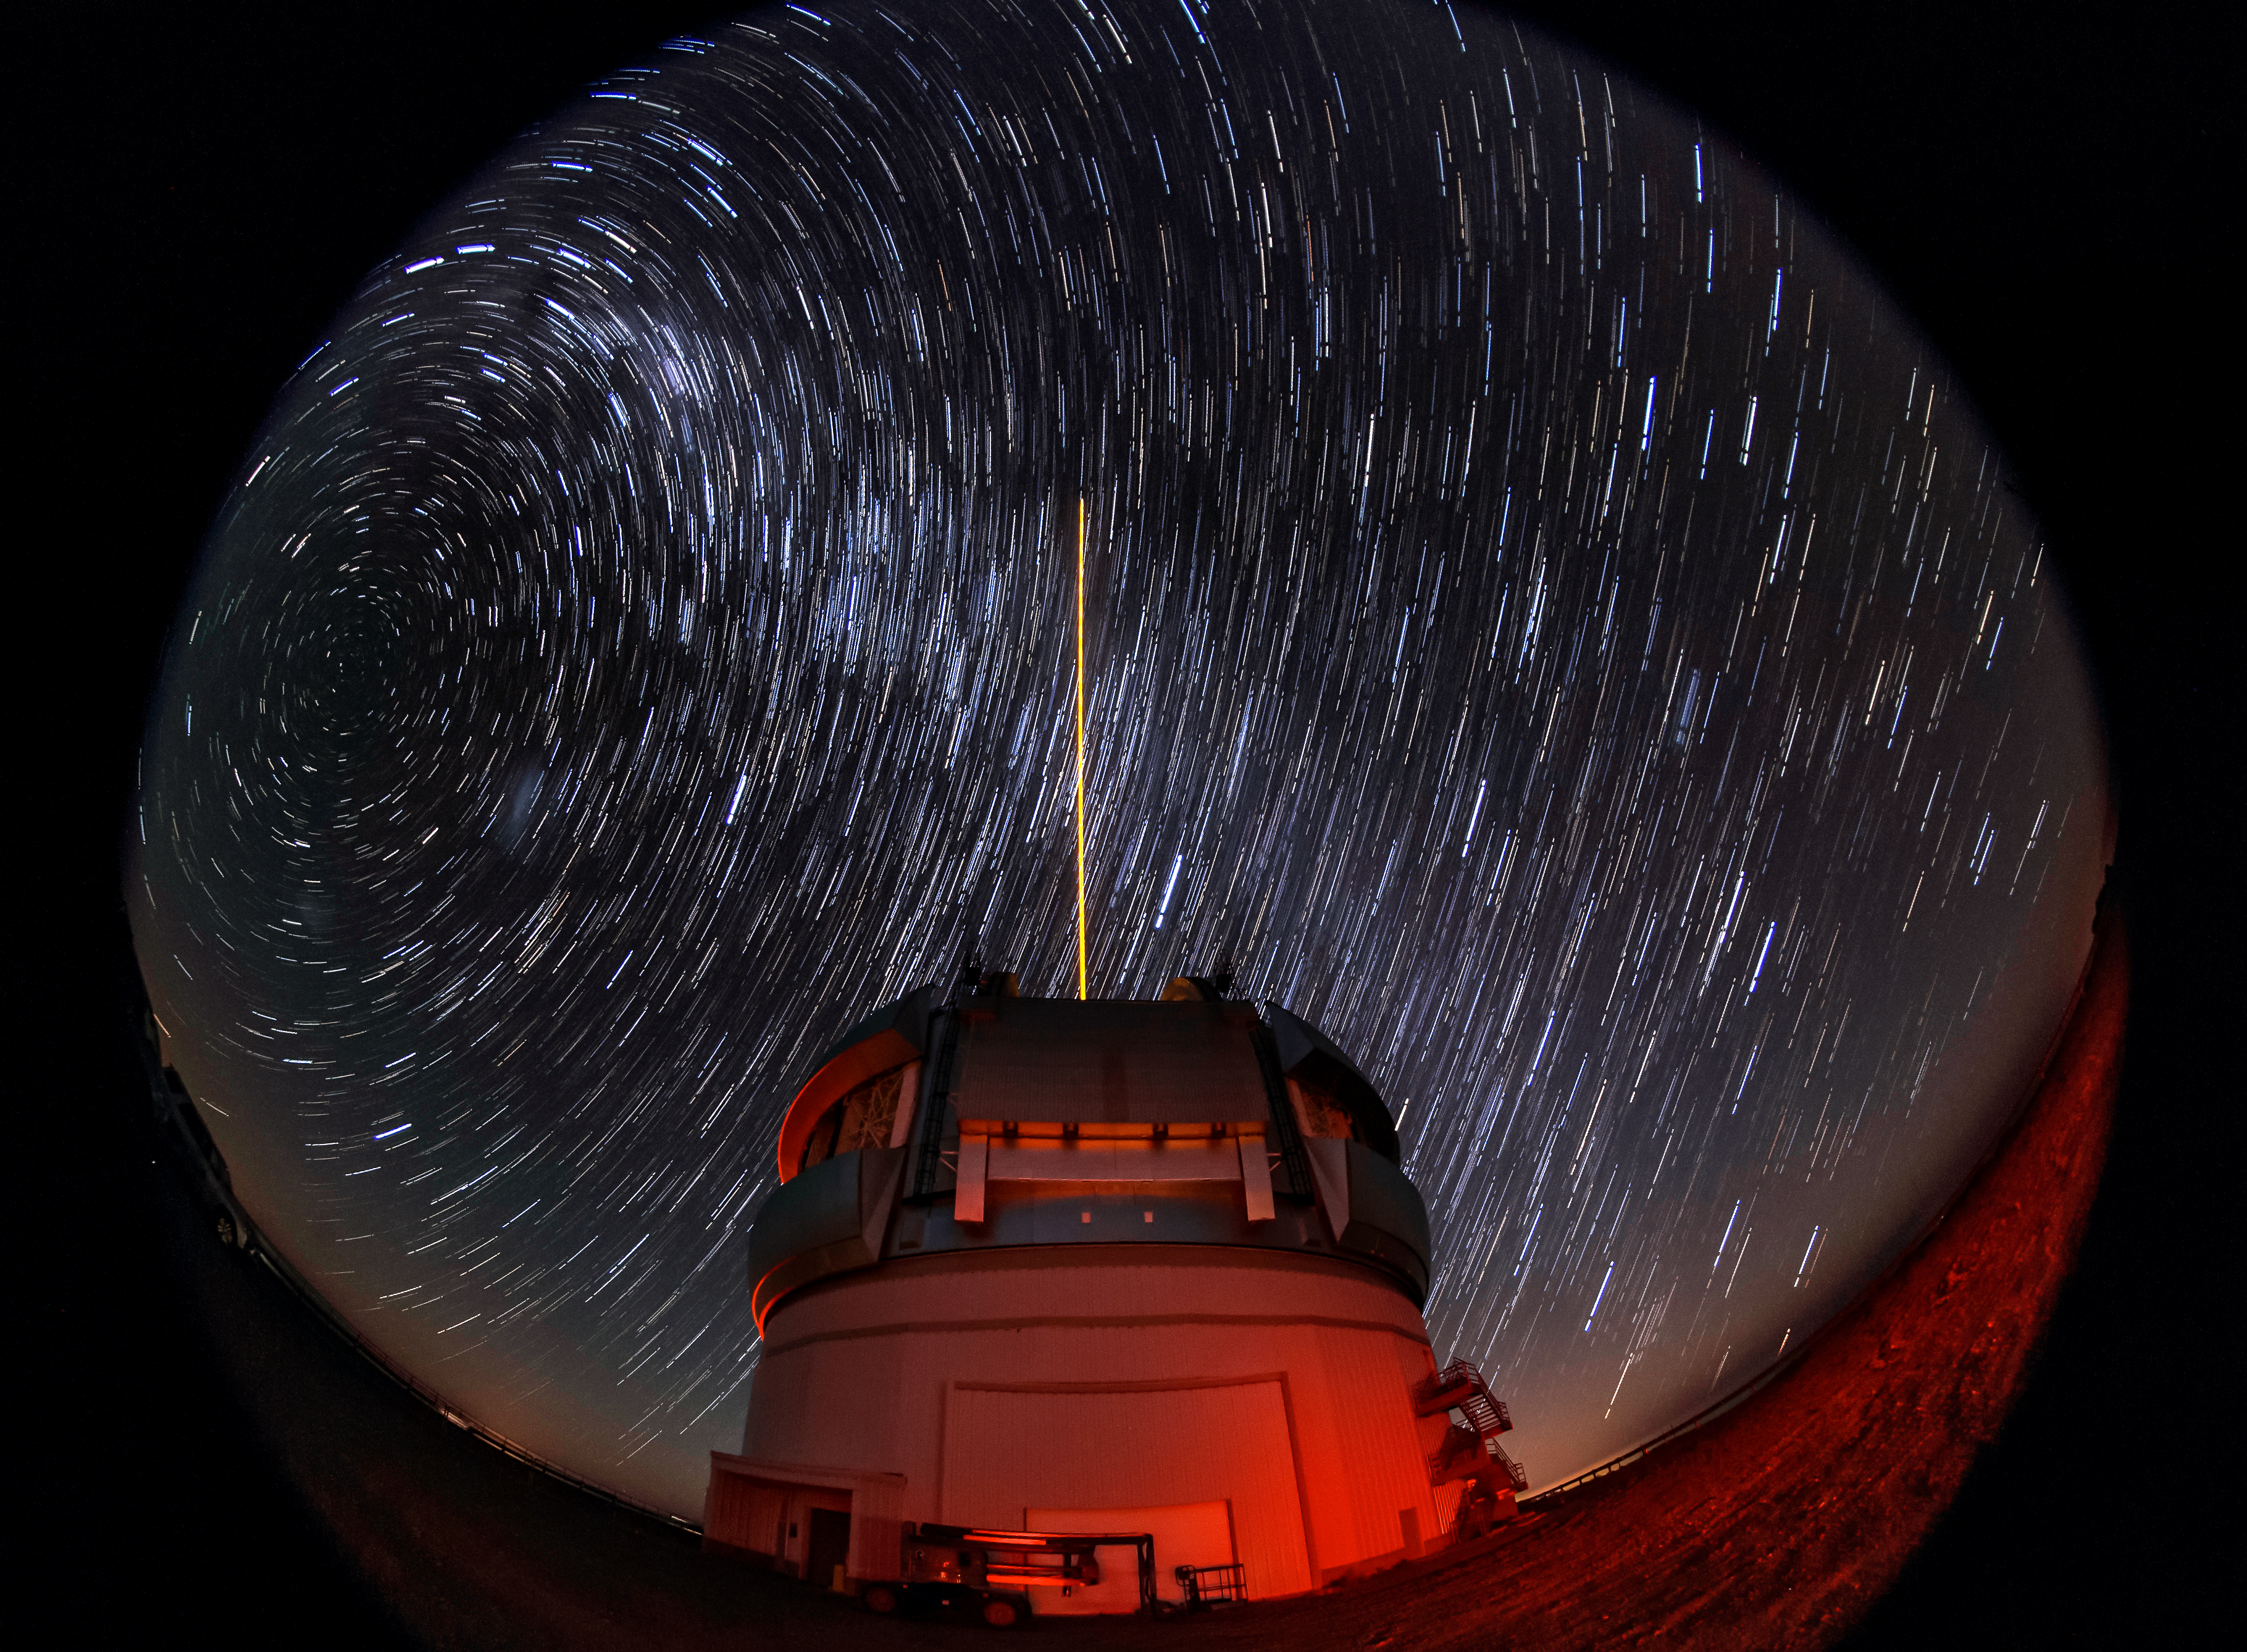

Gemini South's Laser Guide System

This photo shows Gemini South's laser guide star system in action. The laser interacts with particles in the Earth's upper atmosphere and allow for real-time corrections of the telescope's optics to compensate for atmospheric turbulence. The stars appear to blur into trails over the course of the long photographic exposure timne. Gemini South is a part of the International Gemini Observatory, a program of NSF NOIRLab.

Credit: International Gemini Observatory/NOIRLab/AURA/NSF/M. Paredes